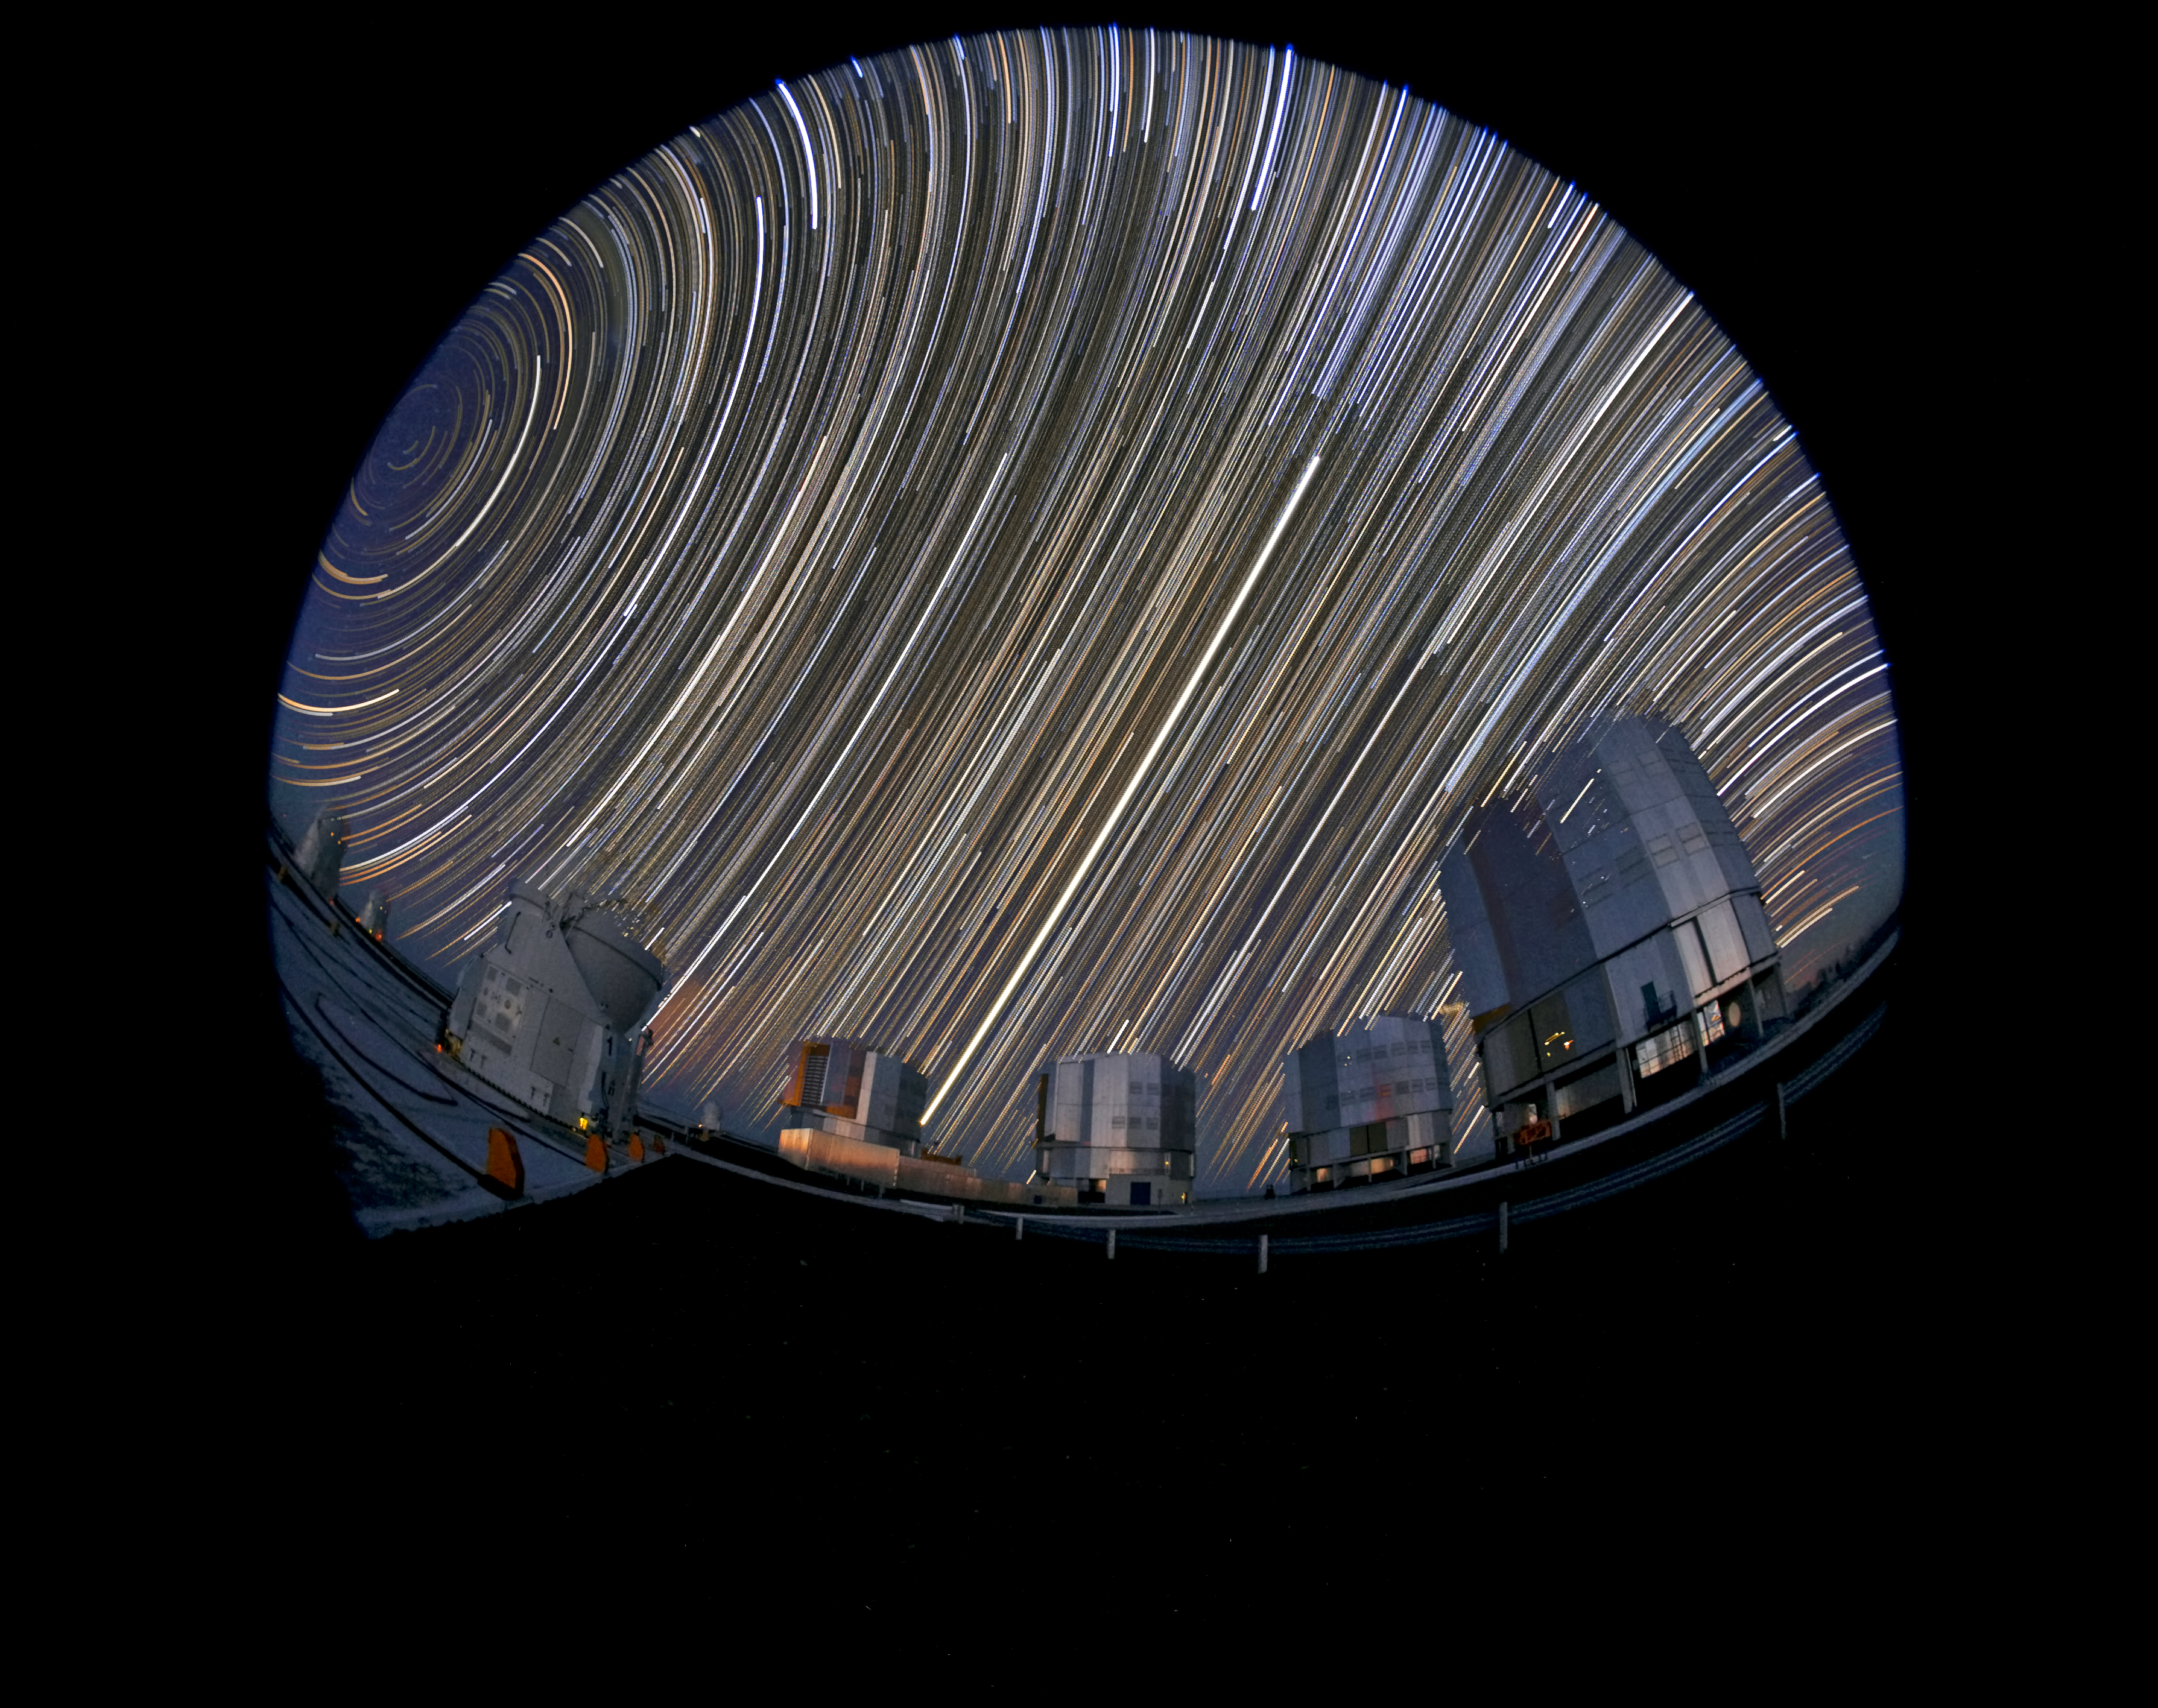

Star trails at Paranal Observatory

This long-exposure photograph captures the movement of the sky around the celestial pole. The four Unit Telescopes of the Very Large Telescope are visible to the right. The round effect is due to the use of a fish-eye lens.

Credit: ESO/S. Brunier